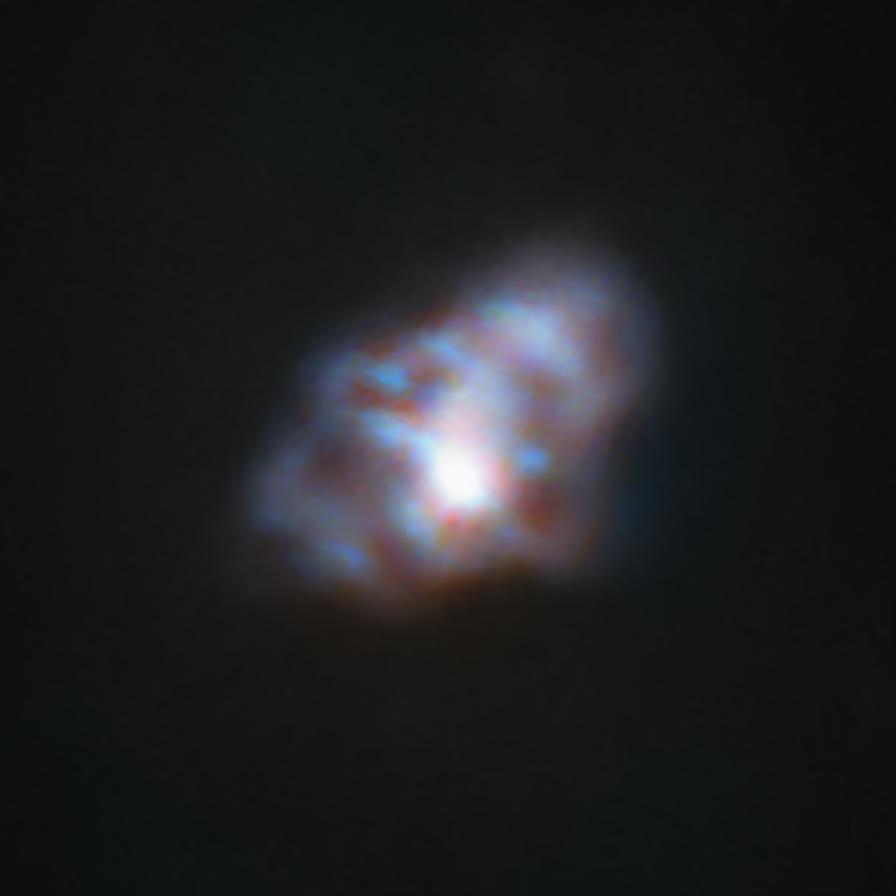

The Crab Nebula as seen by CONCERTO

This image of the Crab Nebula (also known as Messier 1) in the constellation of Taurus is one of the first-light images taken by the CONCERTO instrument on APEX telescope, operated by ESO. It is the remnant of a supernova explosion at a distance of about 6,000 light-years, observed almost 1,000 years ago, in the year 1054. The total integration time is 3 minutes.

CONCERTO is able to scan the sky at frequencies between infrared and radio waves and has been designed to look at radiation emitted by ionised carbon atoms, one of the most valuable tracers of star formation in the early cosmic ages.

Credit: CONCERTO team/A. Beelen, ESO